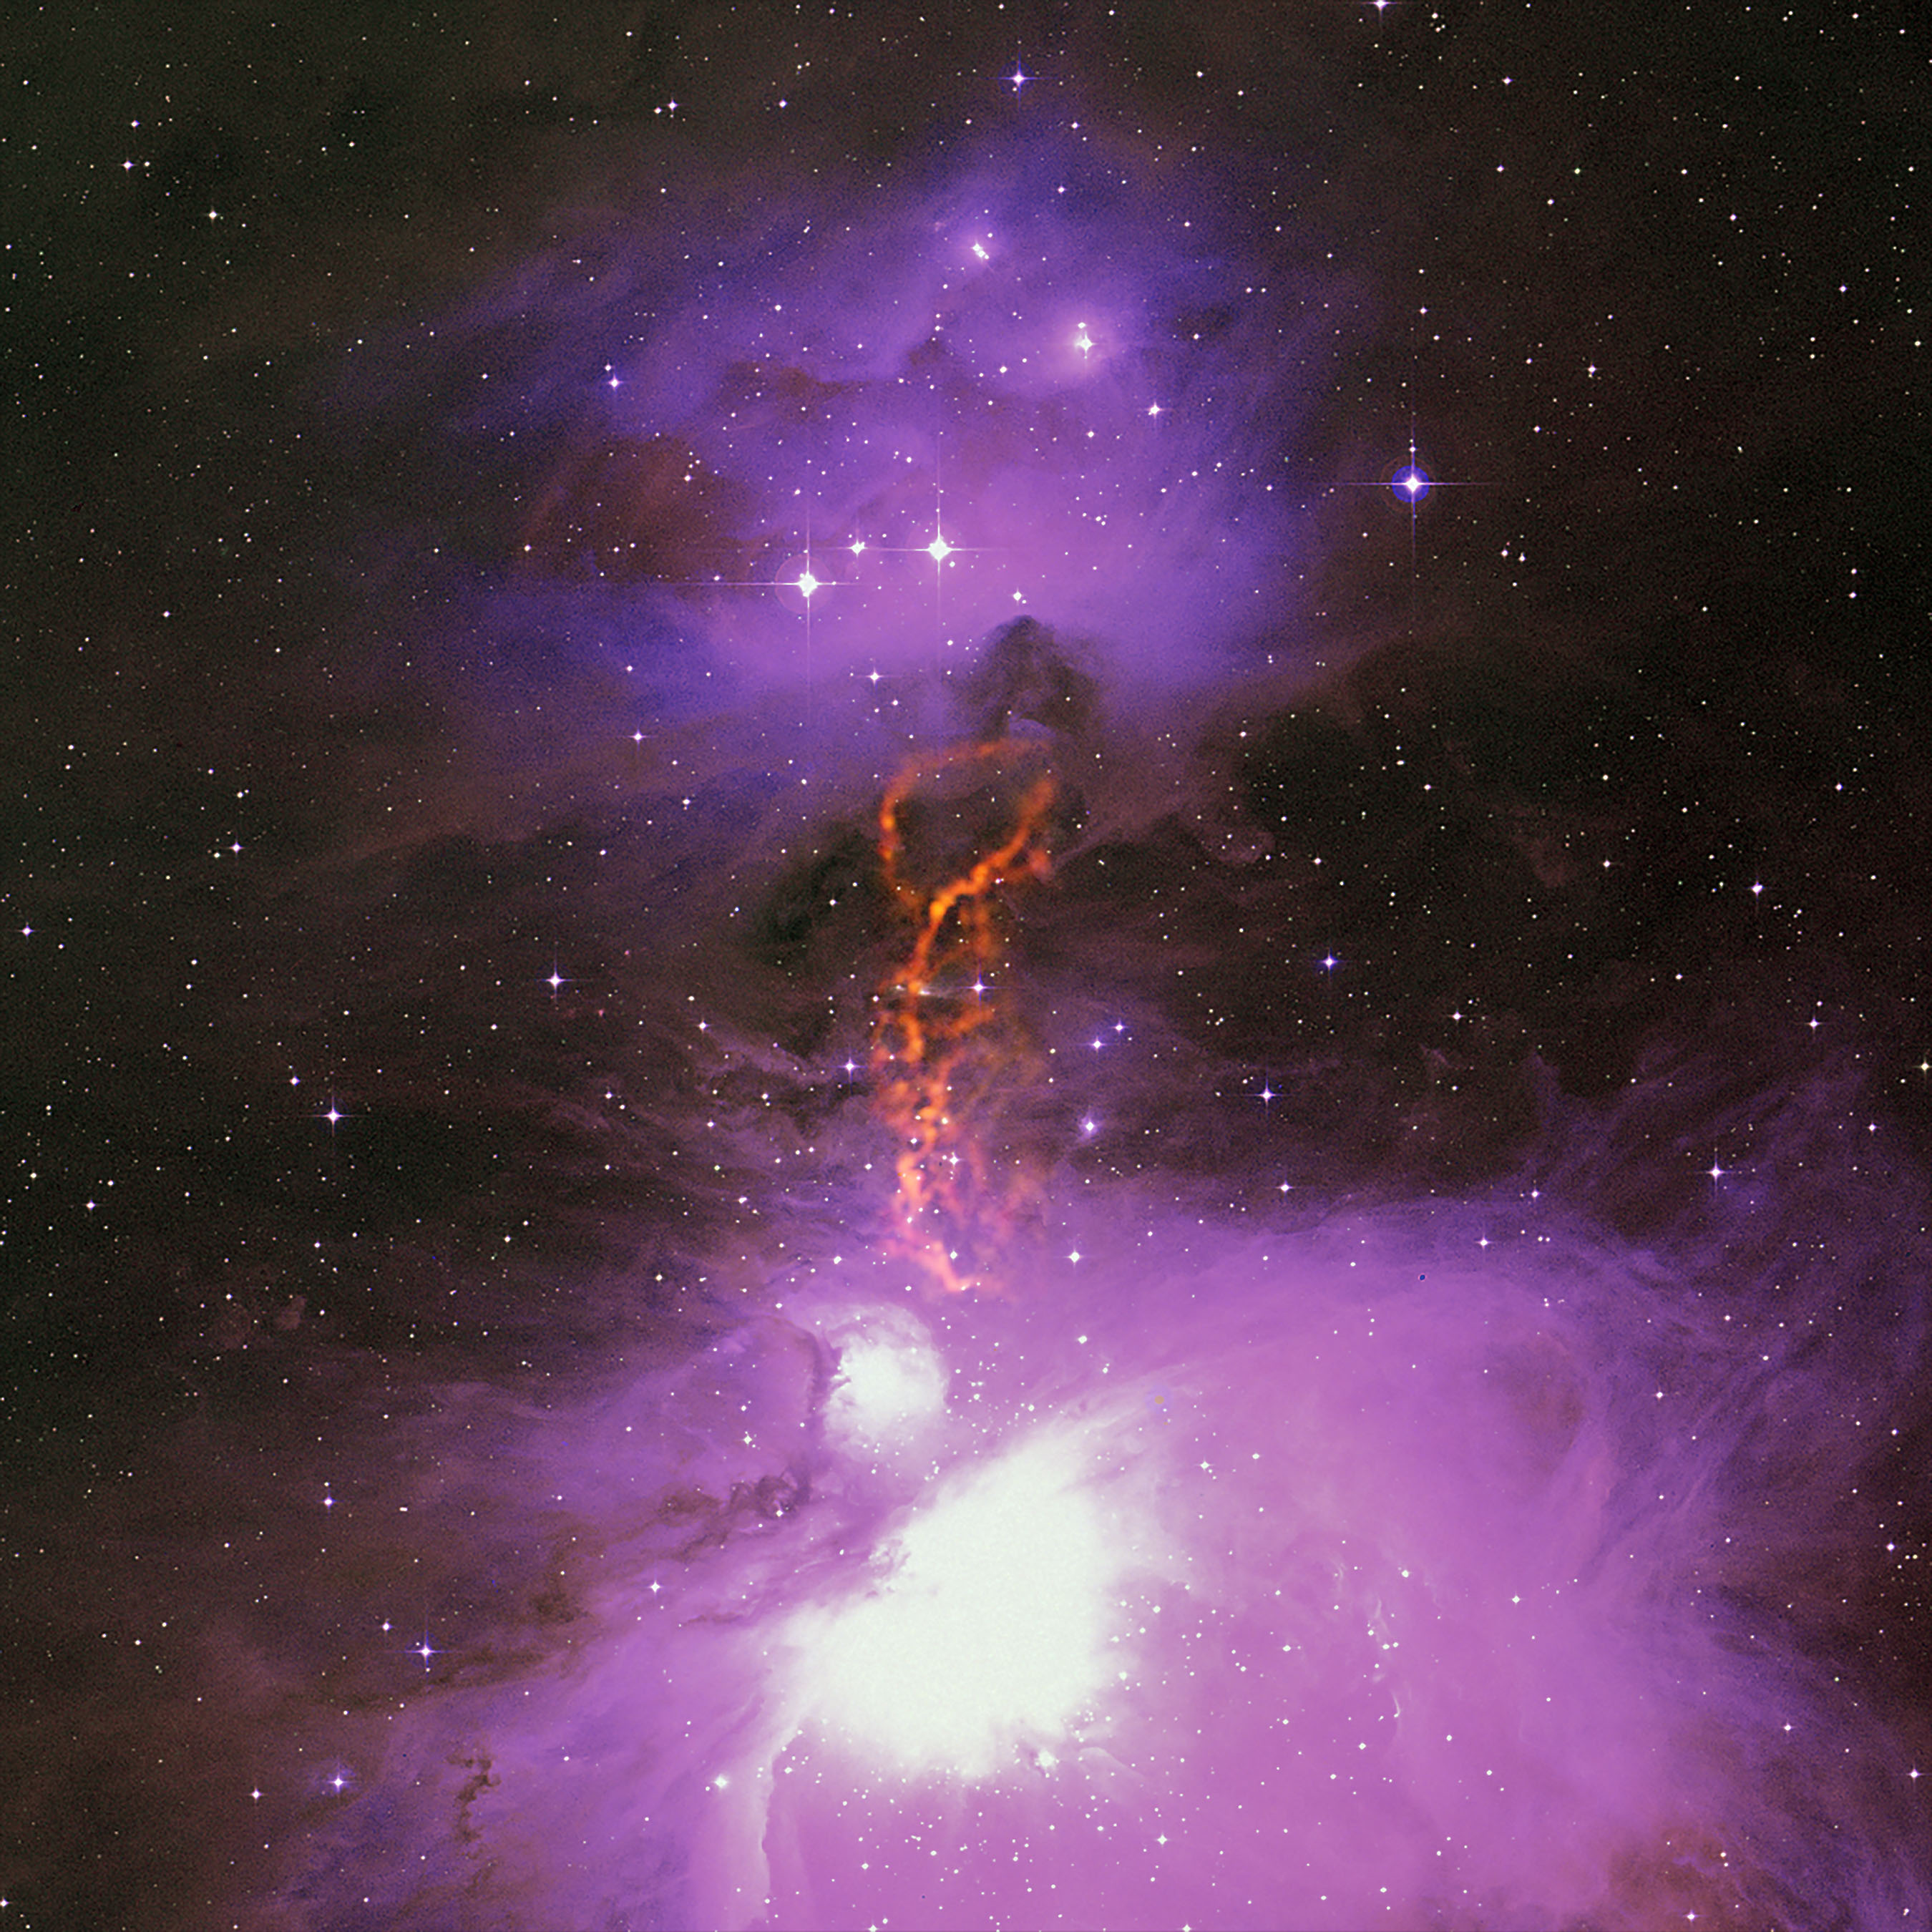

Pebble-Size Particles May Jump-Start Planet Formation

Radio/optical composite of the Orion Molecular Cloud Complex showing the OMC-2/3 star-forming filament. GBT data is shown in orange. Uncommonly large dust grains there may kick-start planet formation.

Credit: S. Schnee, et al.; B. Saxton, B. Kent (NRAO/AUI/NSF); We acknowledge the use of NASA's SkyView Facility located at NASA Goddard Space Flight Center.